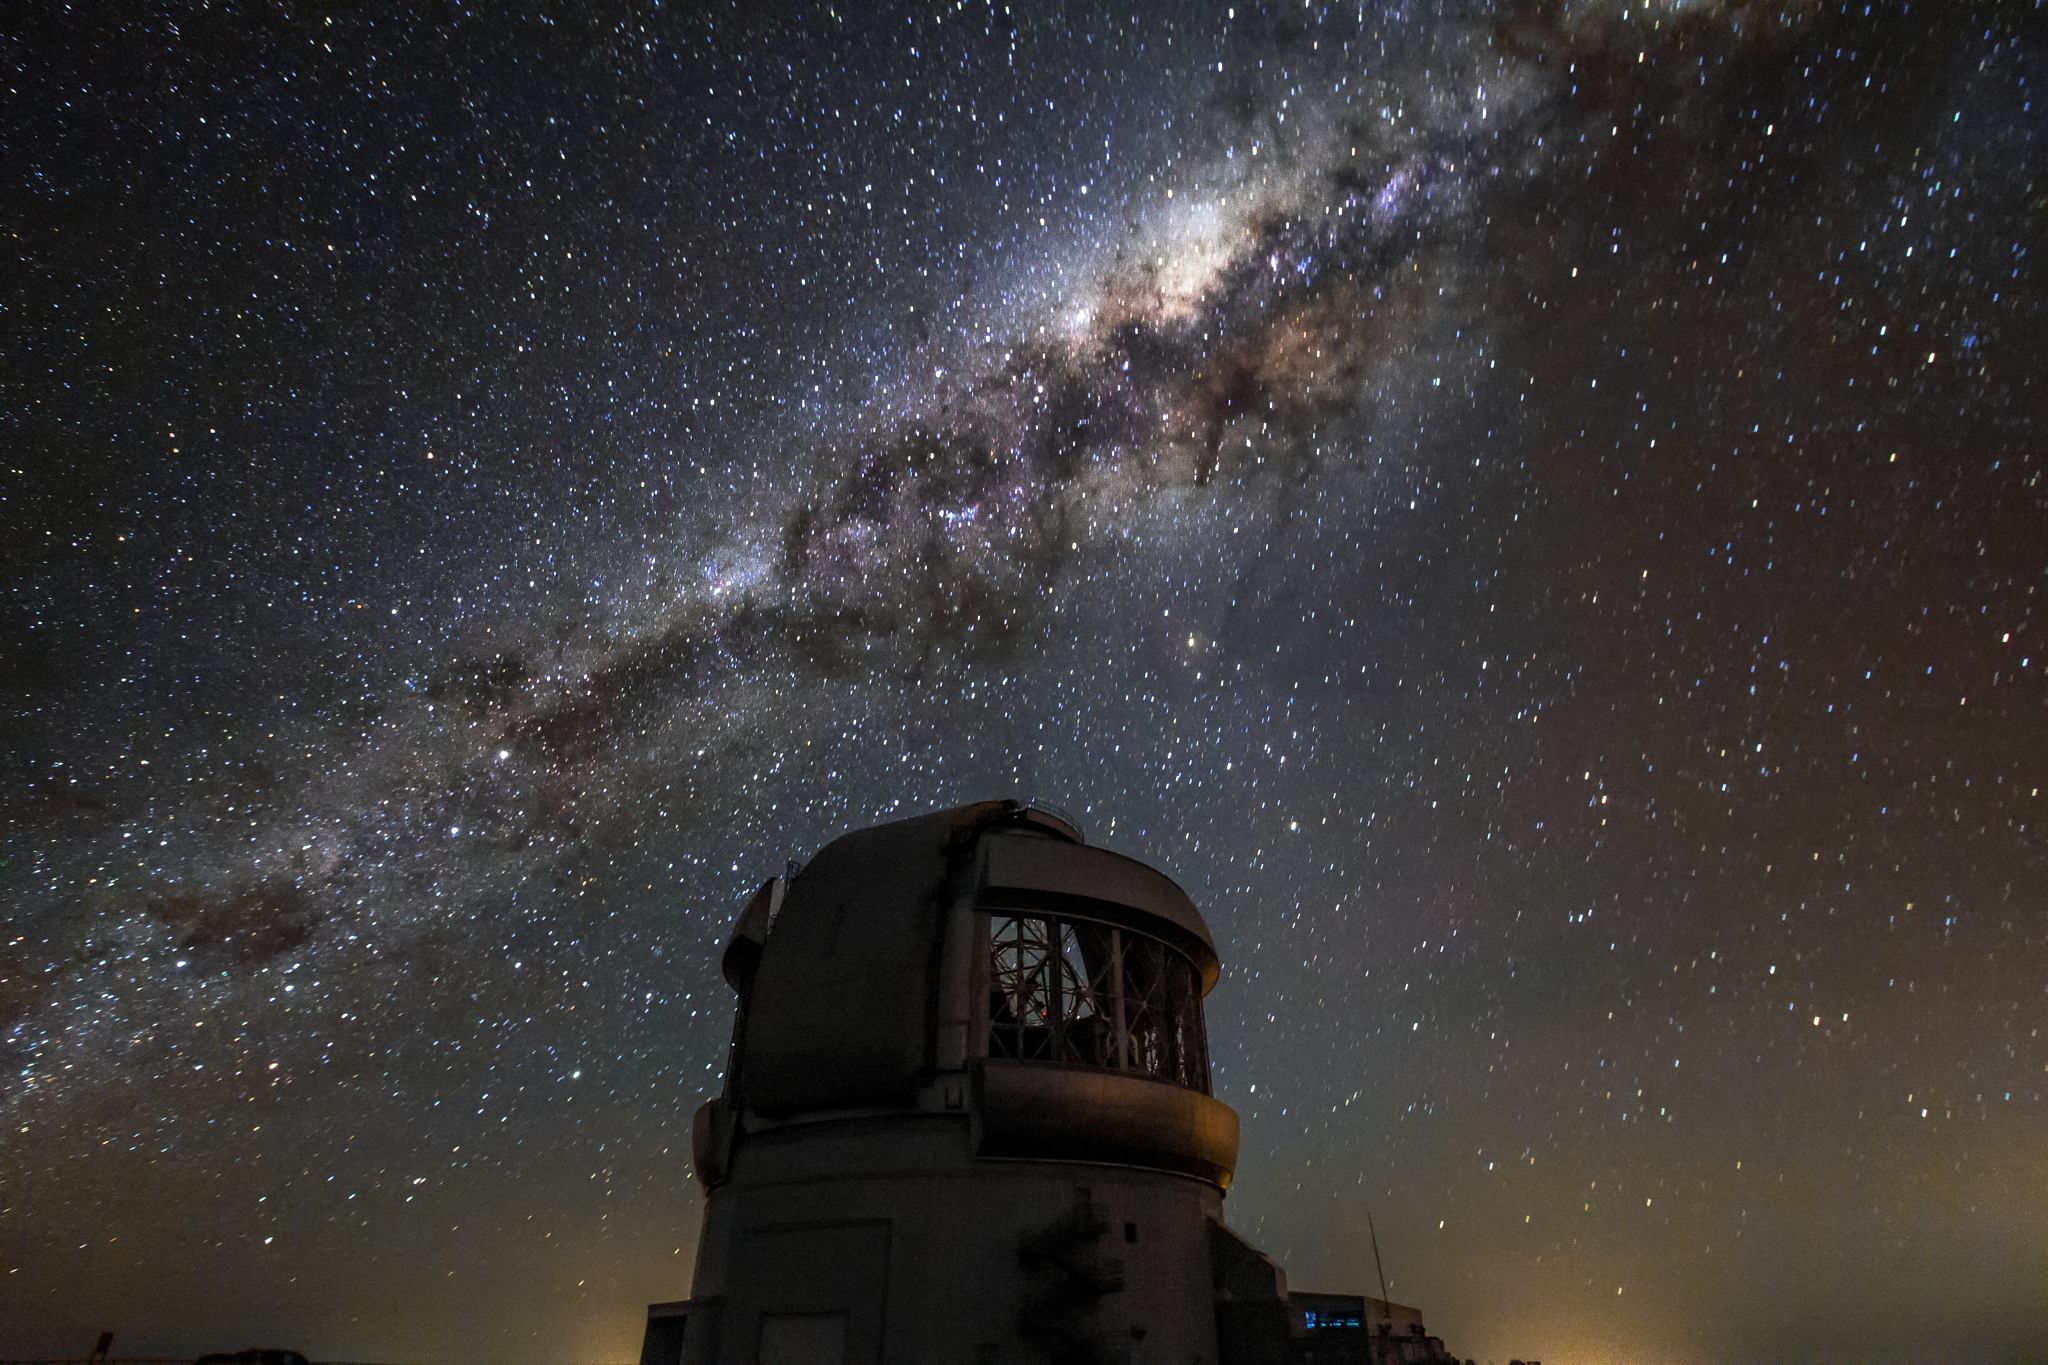

Milky Way over Gemini South

Milky Way over Gemini South.

Credit: International Gemini Observatory/NOIRLab/NSF/AURA/J. Fuentes